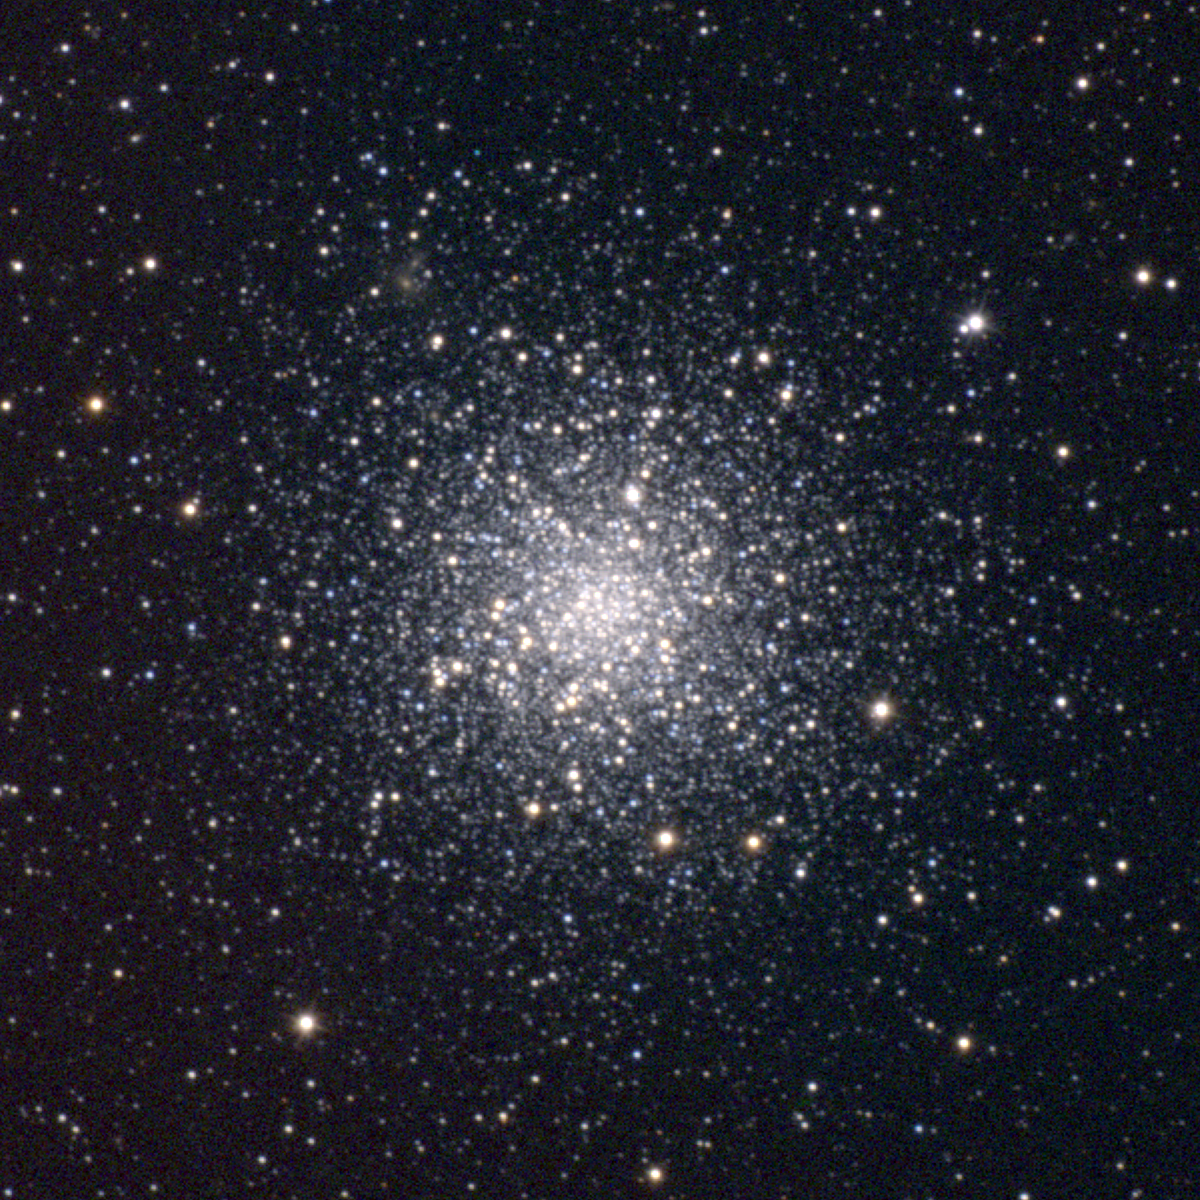

M12, NGC 6218

M12 is a globular cluster in the constellation Ophiuchus, very similar to its near neighbor M10, although much less centrally concentrated. M12 is around 70 light-years across and some 15000 light-years away. This approximately true-color picture was created from images taken in June 1995 using BVR colors, at the Burrell Schmidt telescope of Case Western Reserve University's Warner and Swasey Observatory located on Kitt Peak, near Tucson, Arizona, during the Research Experiences for Undergraduates (REU) program operated at the Kitt Peak National Observatory and supported by the National Science Foundation. Image size 20.3 arc minutes.

Credit: REU Program/NOIRLab/NSF/AURA